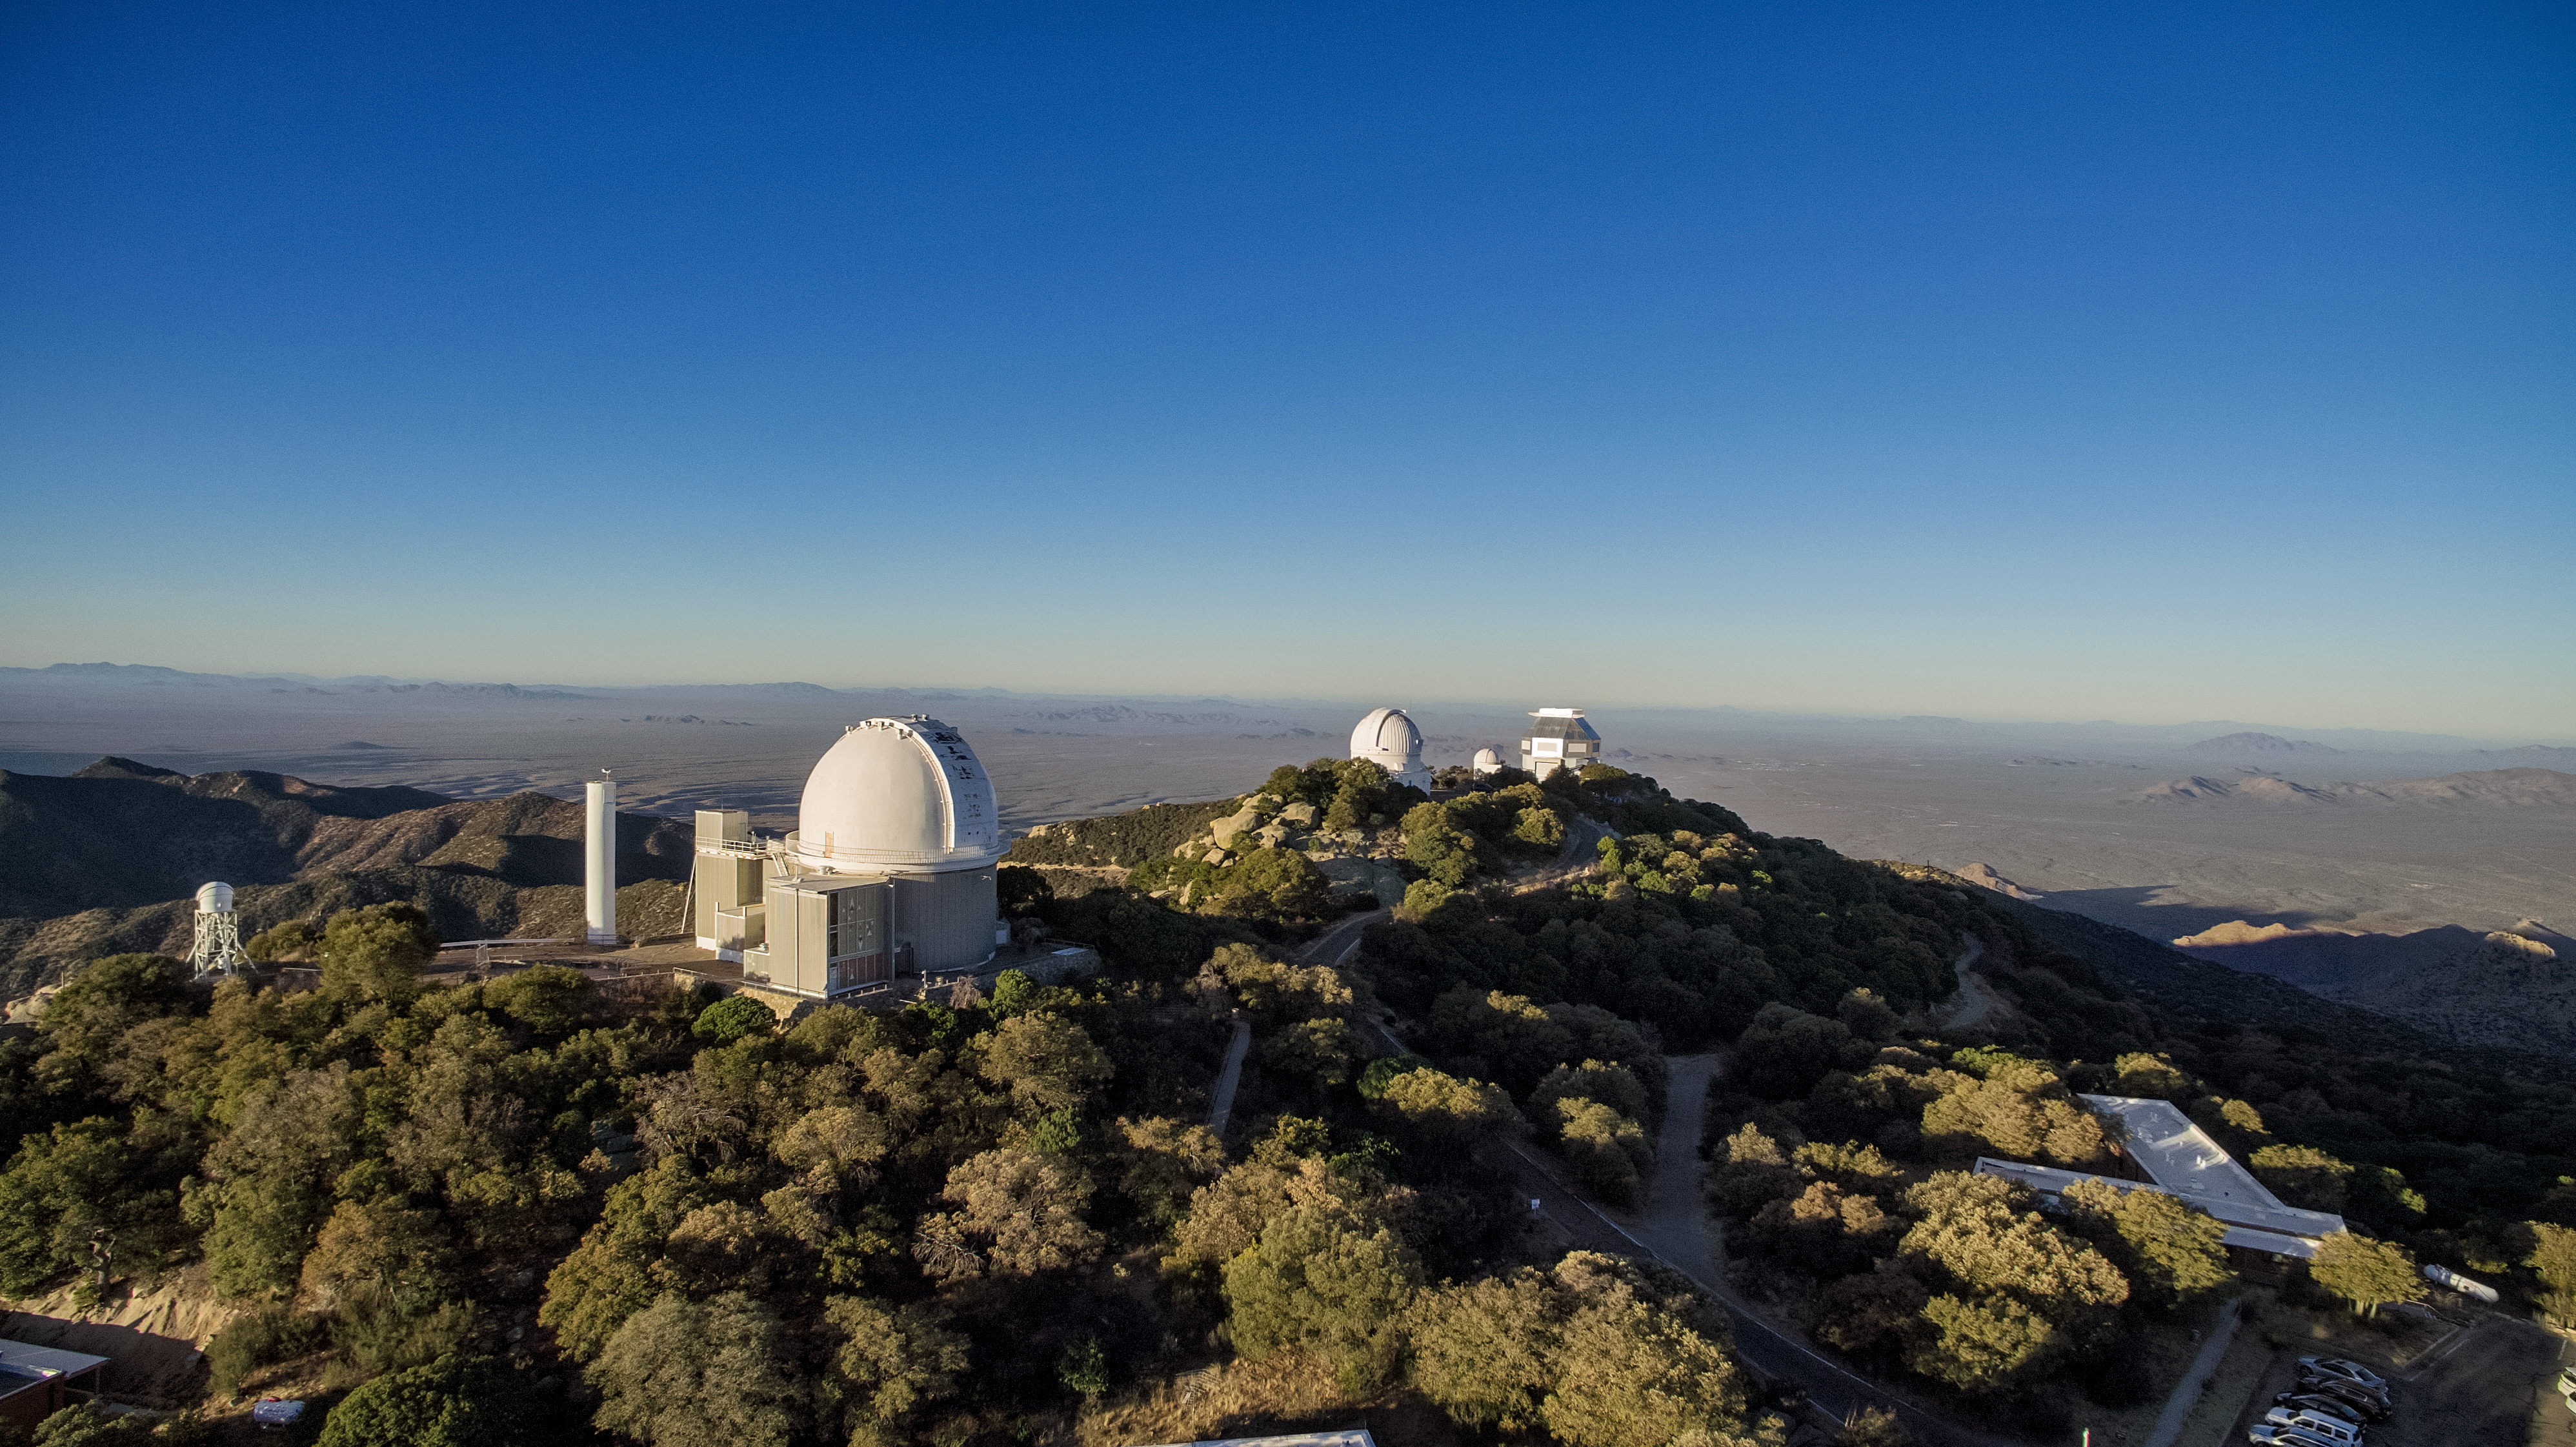

Kitt Peak National Observatory aerial view

Aerial view of Kitt Peak National Observatory in Tucson, AZ, (from left to right) showing the KPNO 2.1-meter Telescope, the WIYN 0.9-meter, the Visitor Center Levine 0.4-meter Telescope, and the WIYN 3.5-meter Telescope.

Credit: KPNO/NOIRLab/NSF/AURA/P. Marenfeld